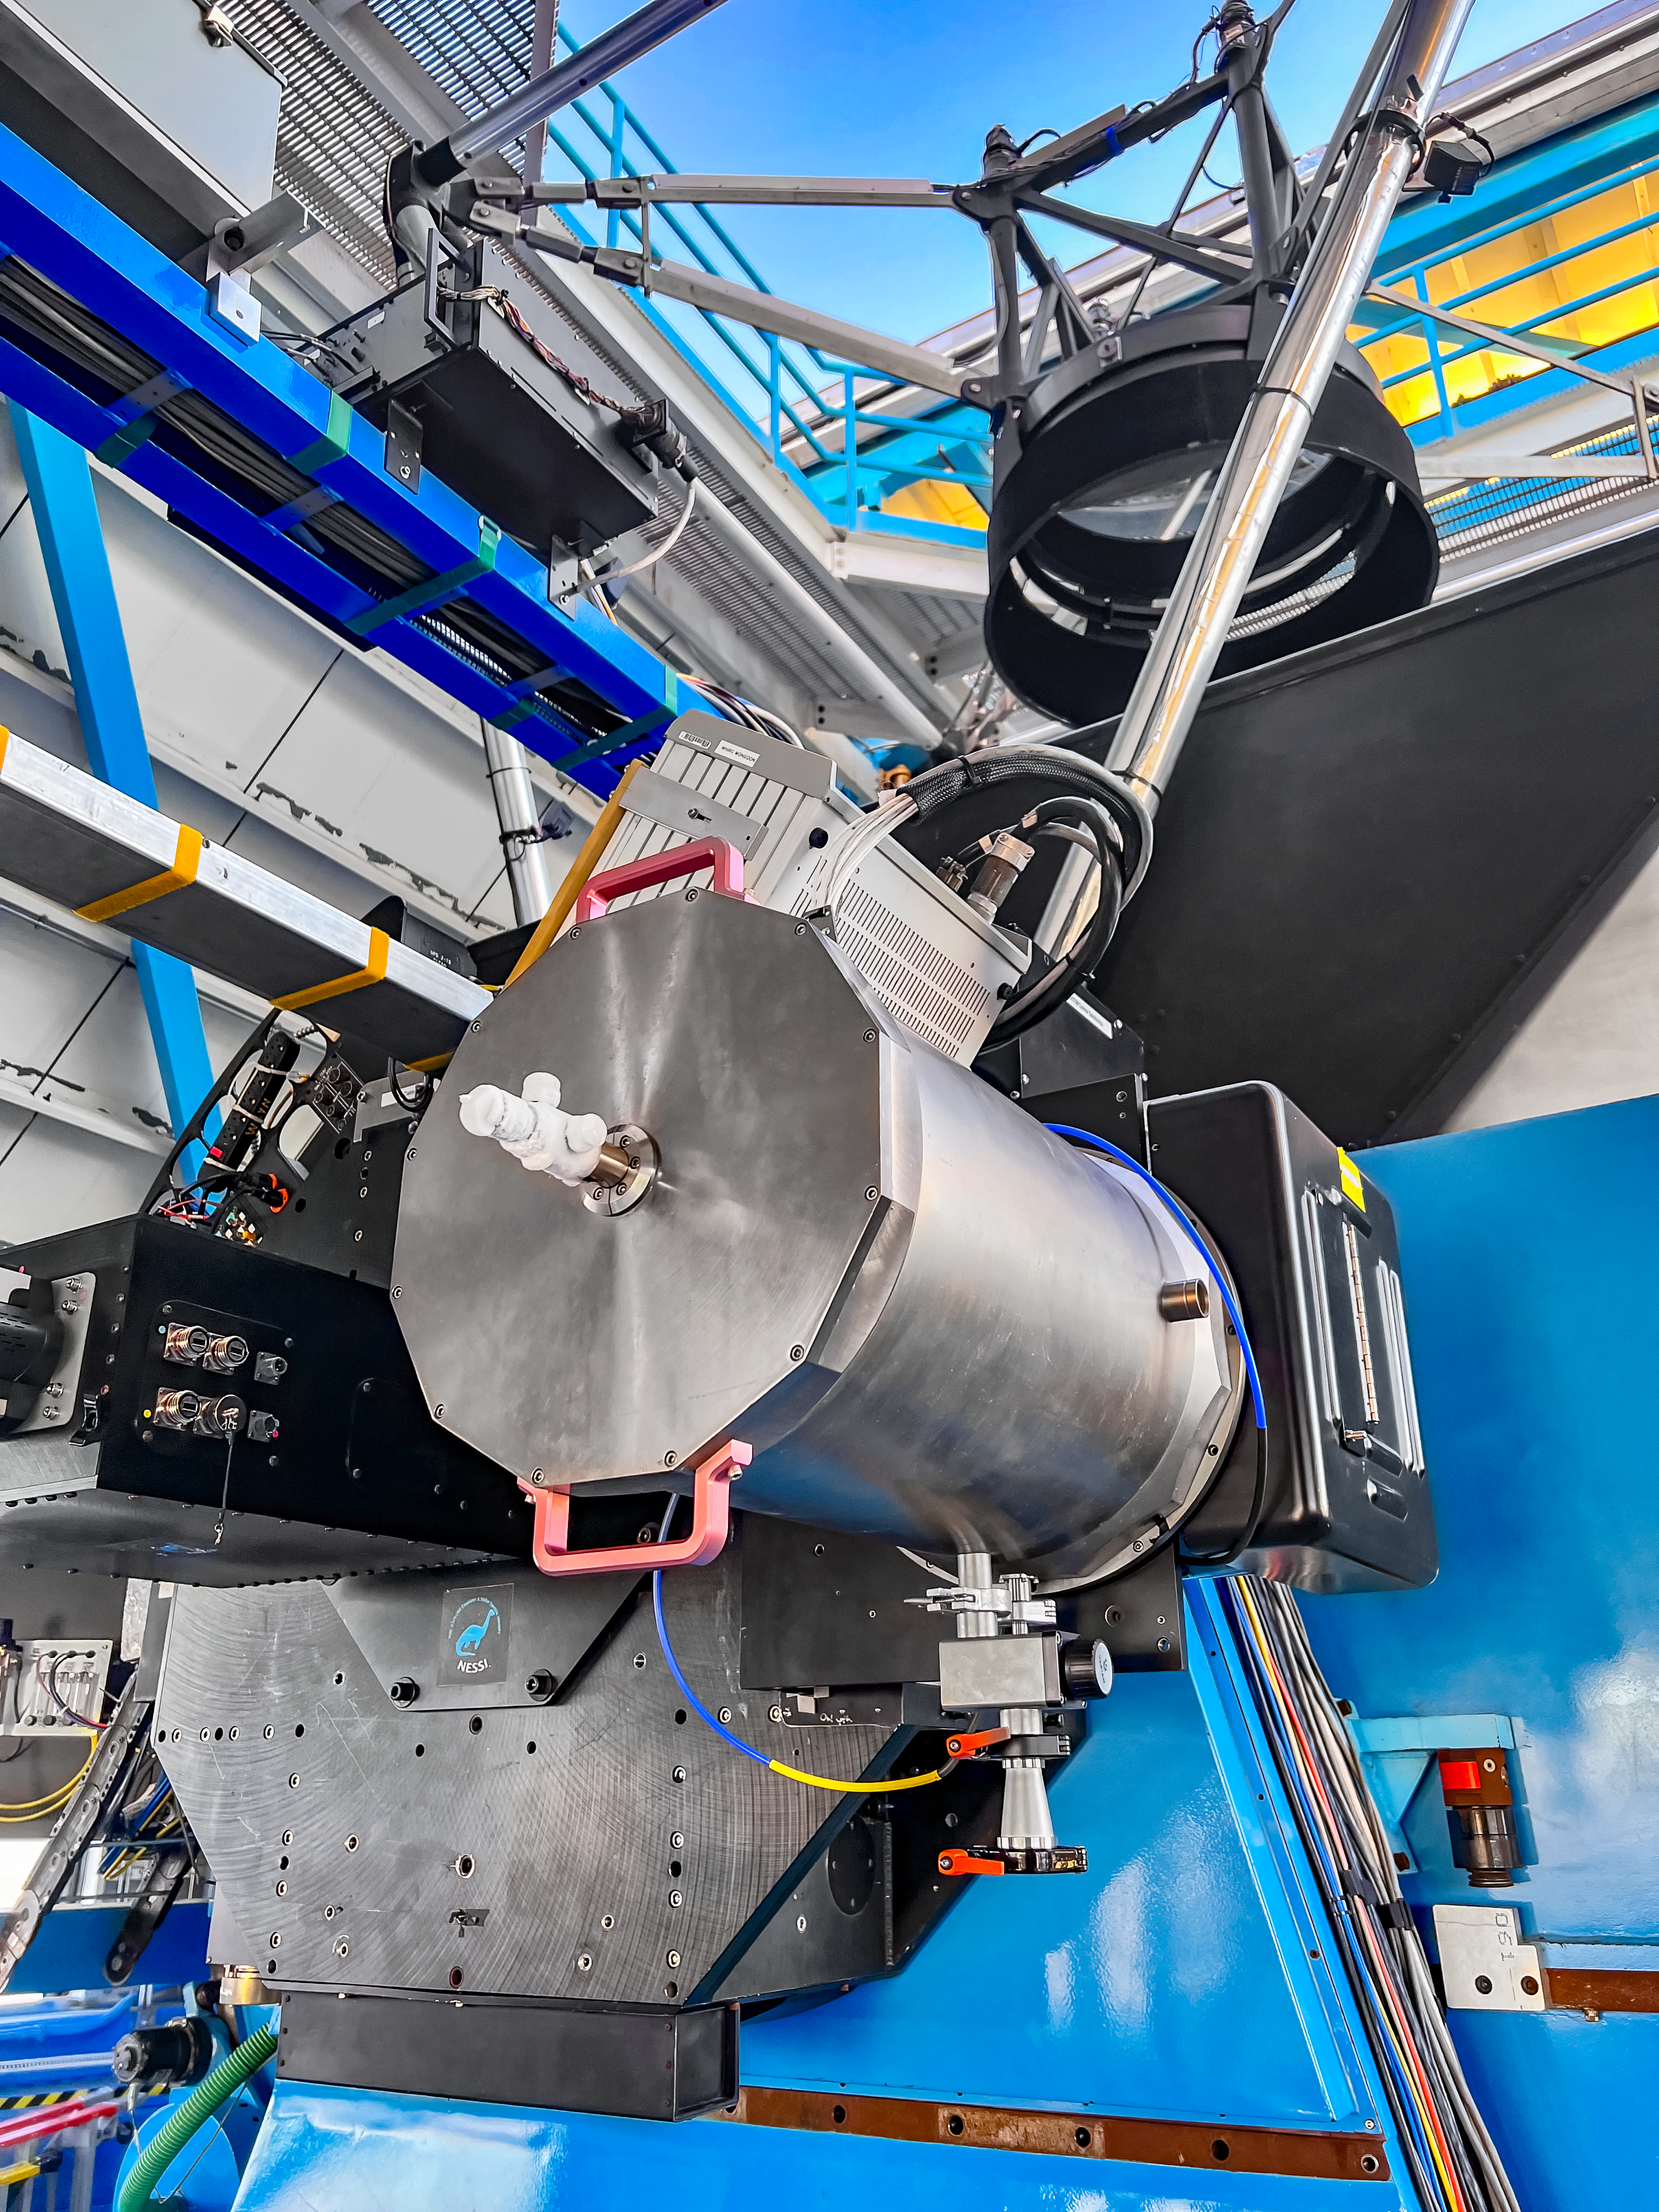

WHIRC Instrument

The WHIRC instrument on the WIYN 3.5-meter Telescope at Kitt Peak National Observatory.

Credit: KPNO/NOIRLab/NSF/AURA/E.Golub